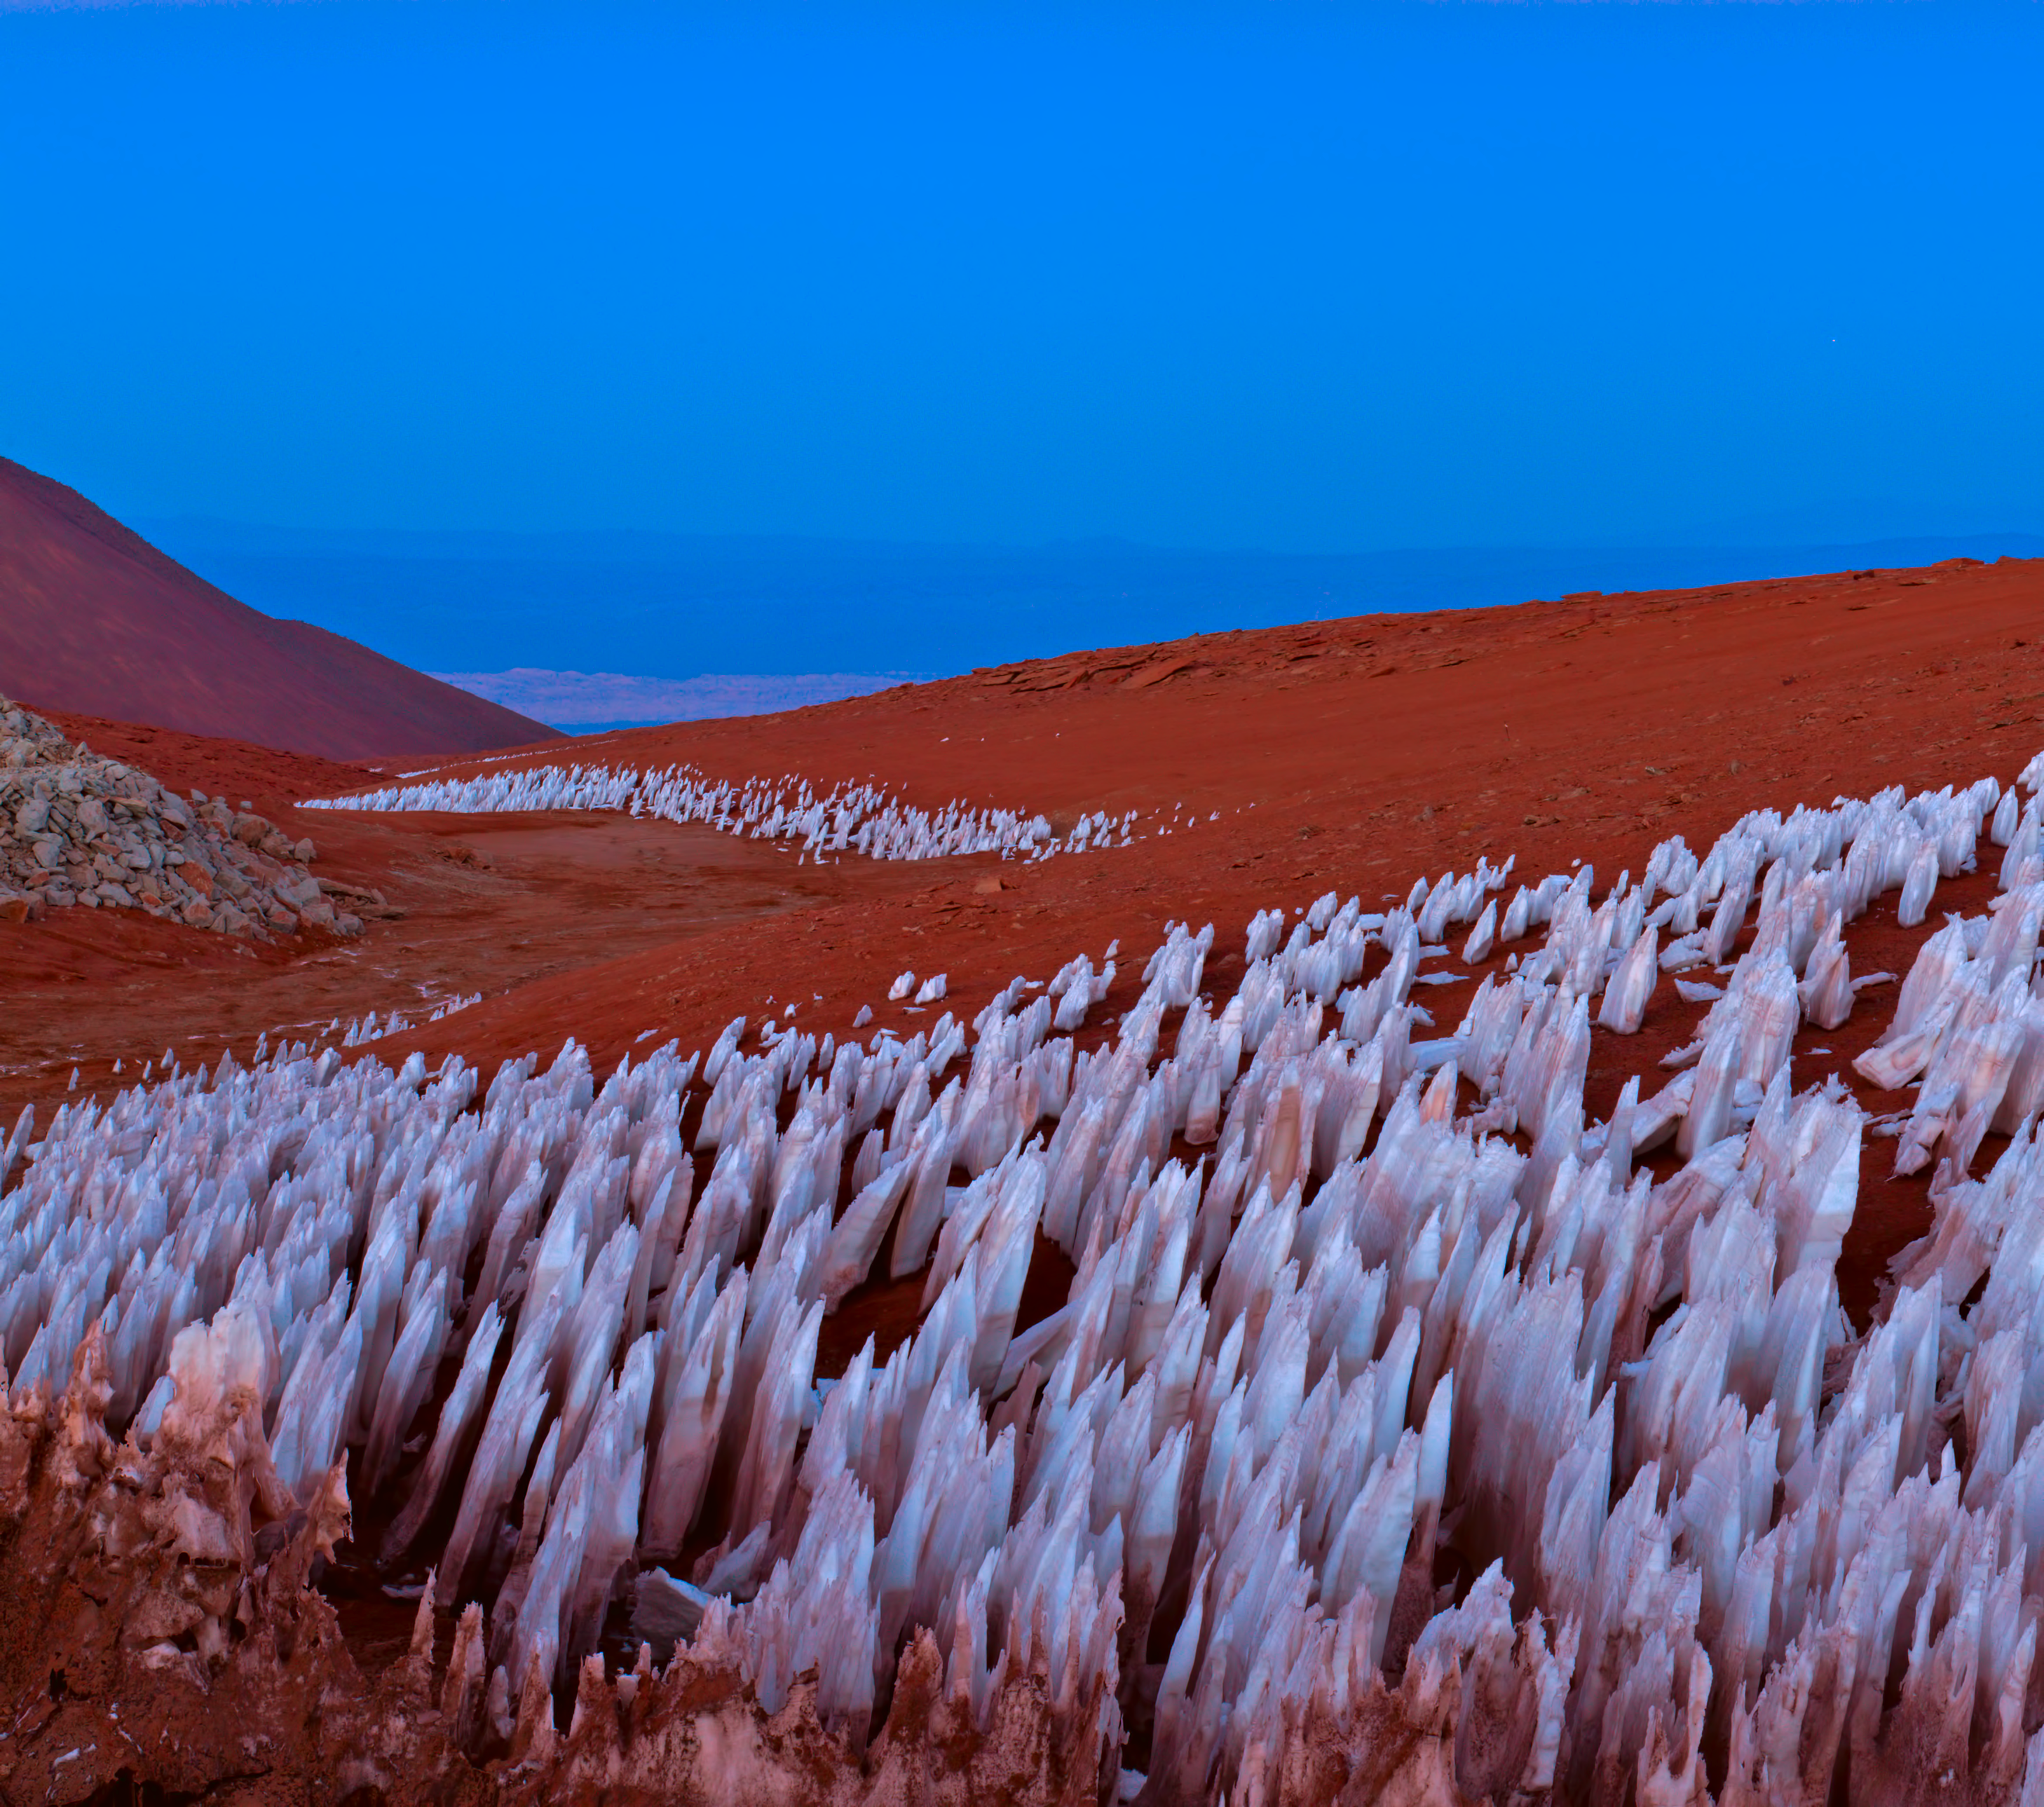

Icy outcrops

Icy outcrops can be seen high in the Atacama desert. These icy bodies are called "penitentes". The penitentes are a curious natural phenomenon found in high-altitude regions. They are thin spikes of hardened snow or ice, with sharp edges pointing towards the Sun.

Credit: ESO/B. Tafreshi (twanight.org)